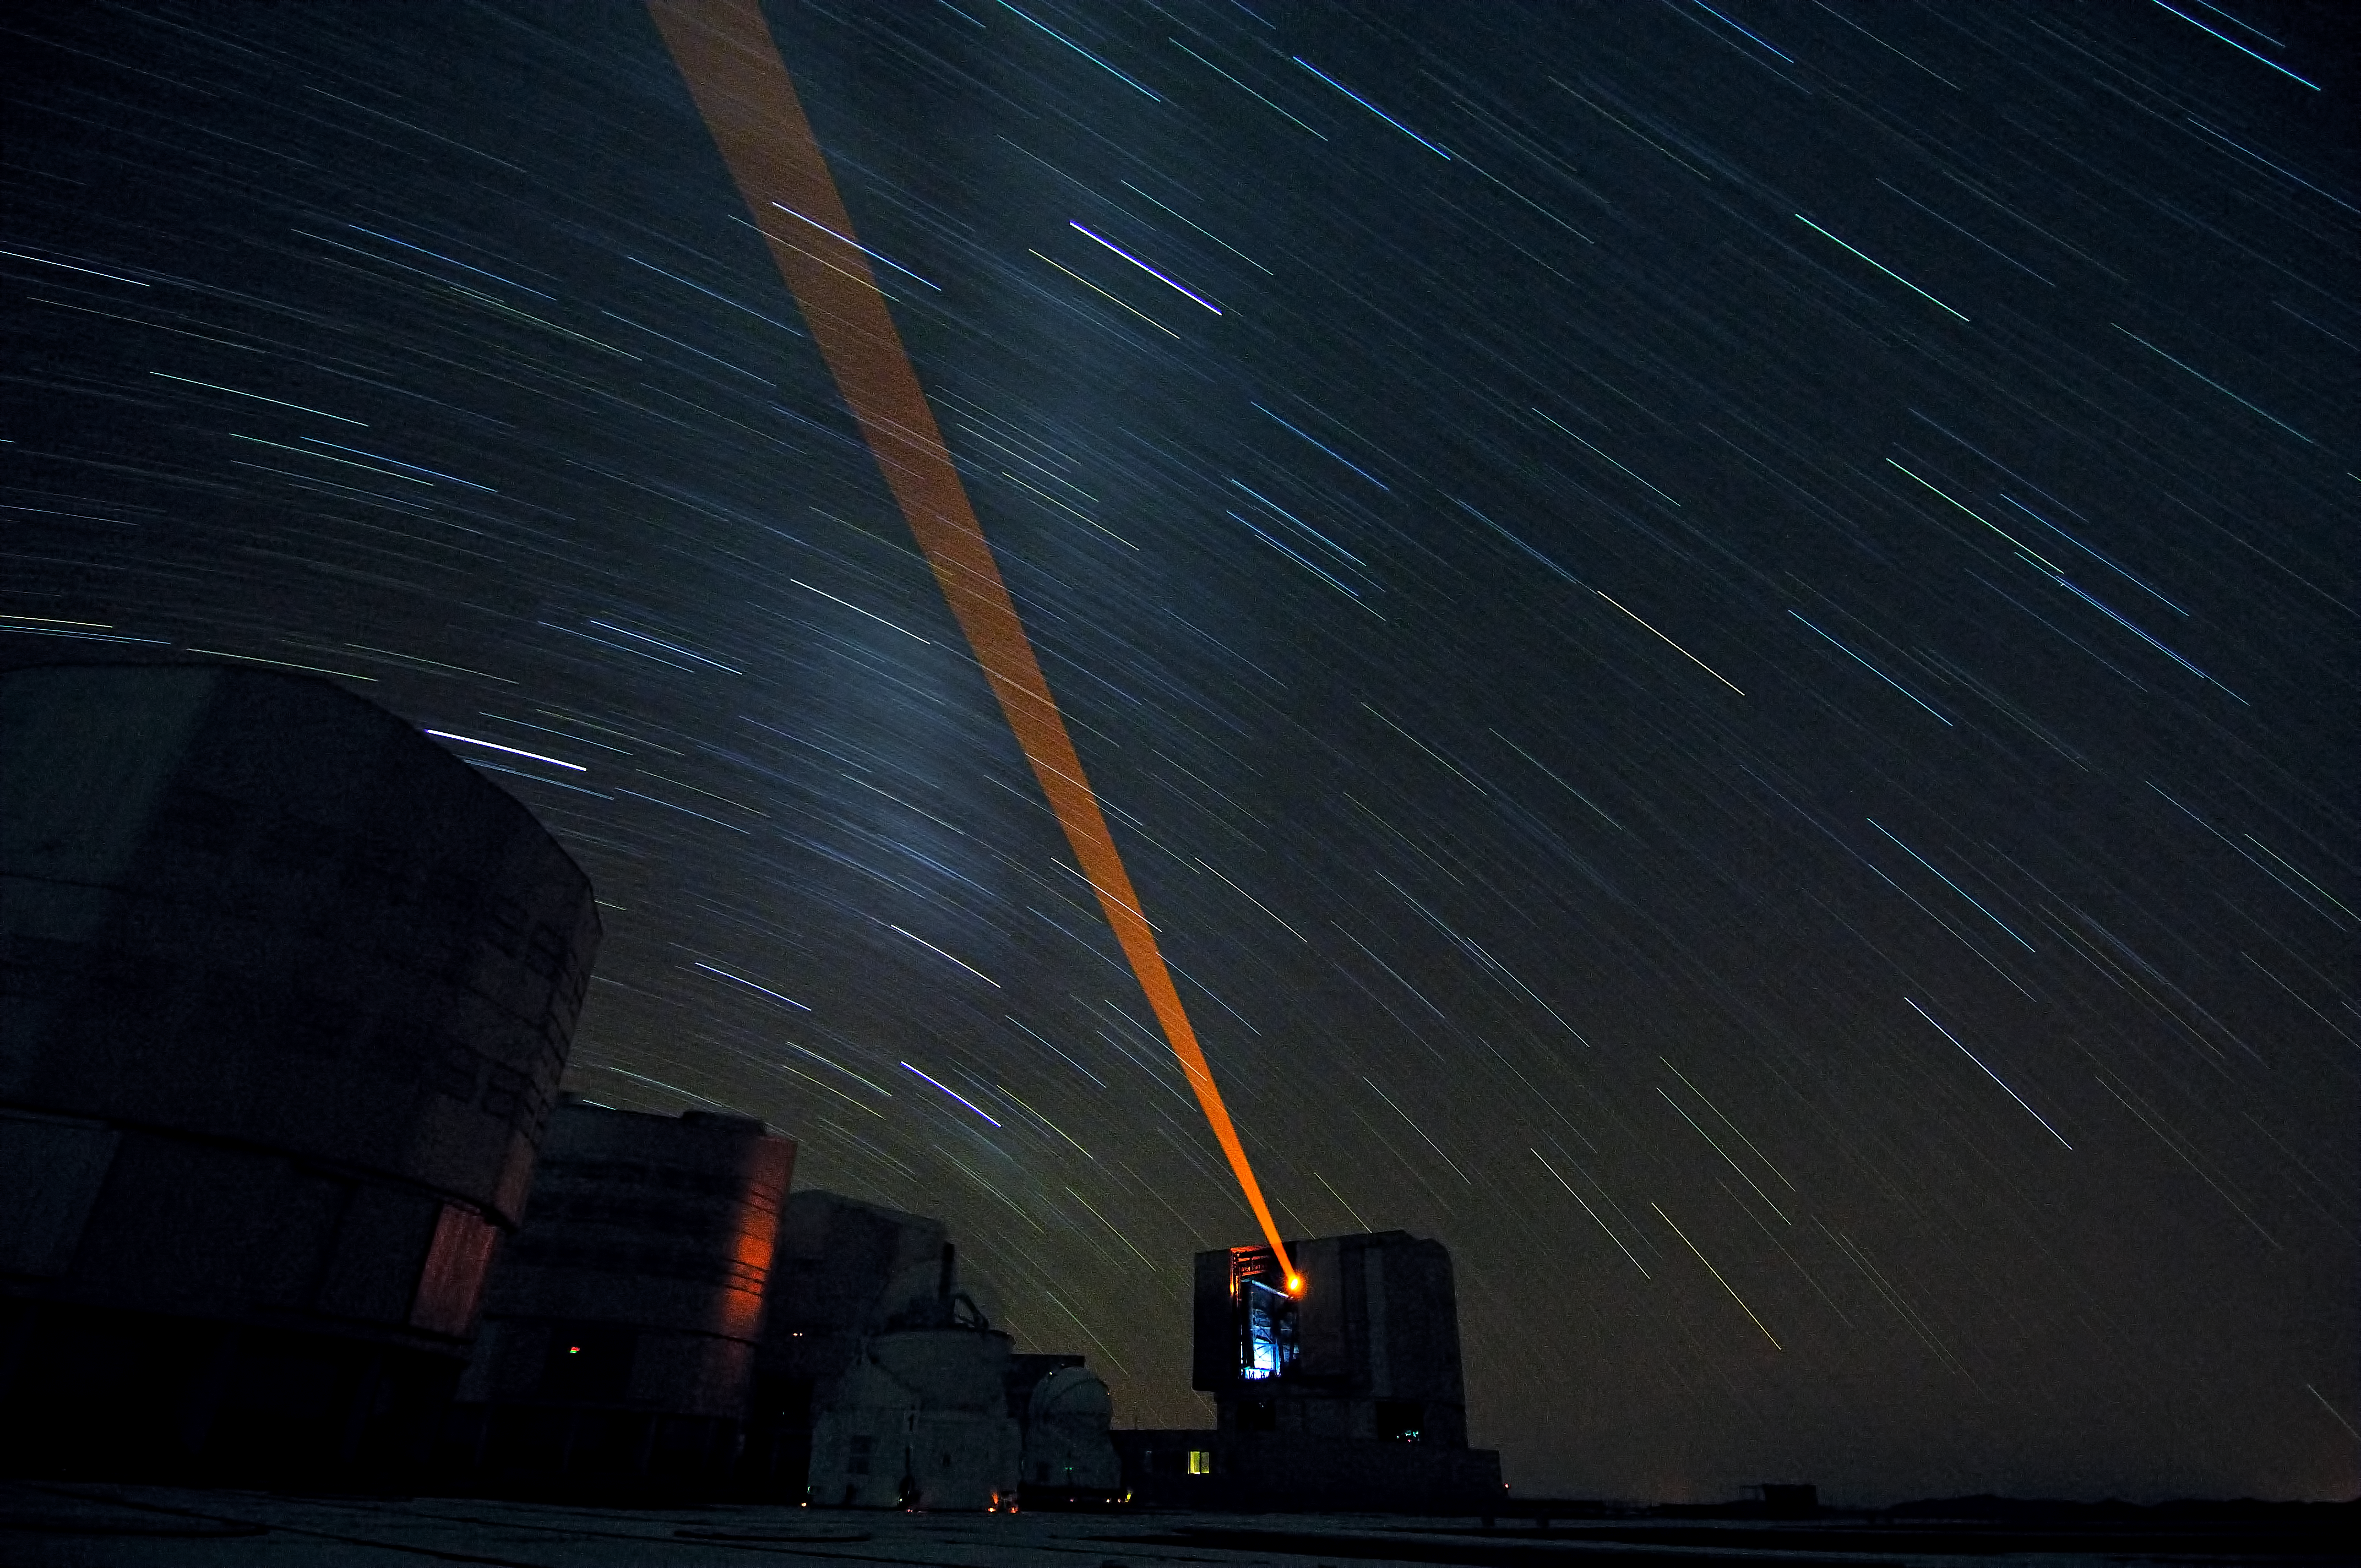

ESO VLT Laser Guide Star

30 minutes exposure of the ESO Very Large Telescope (VLT) UT4 Laser Guide Star at Cerro Paranal, Chile.

Credit: ESO/F. Kamphues